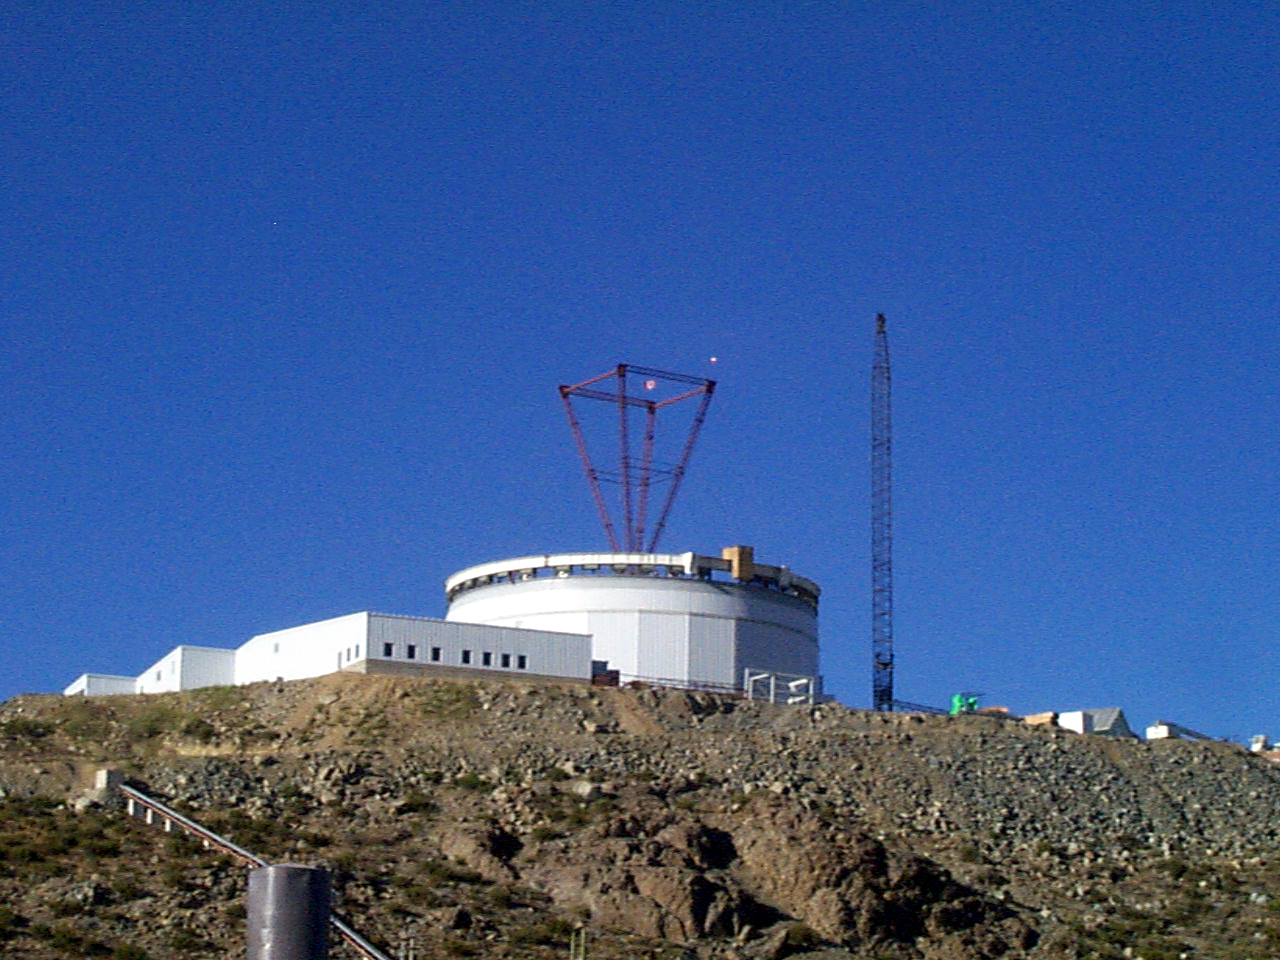

Gemini South, Cerro Pachon

Progress at the Chilean site at Cerro Pachon, January 22nd, 1998. Taken by a digital camera on-site.

Credit: NOIRLab/NSF/AURA